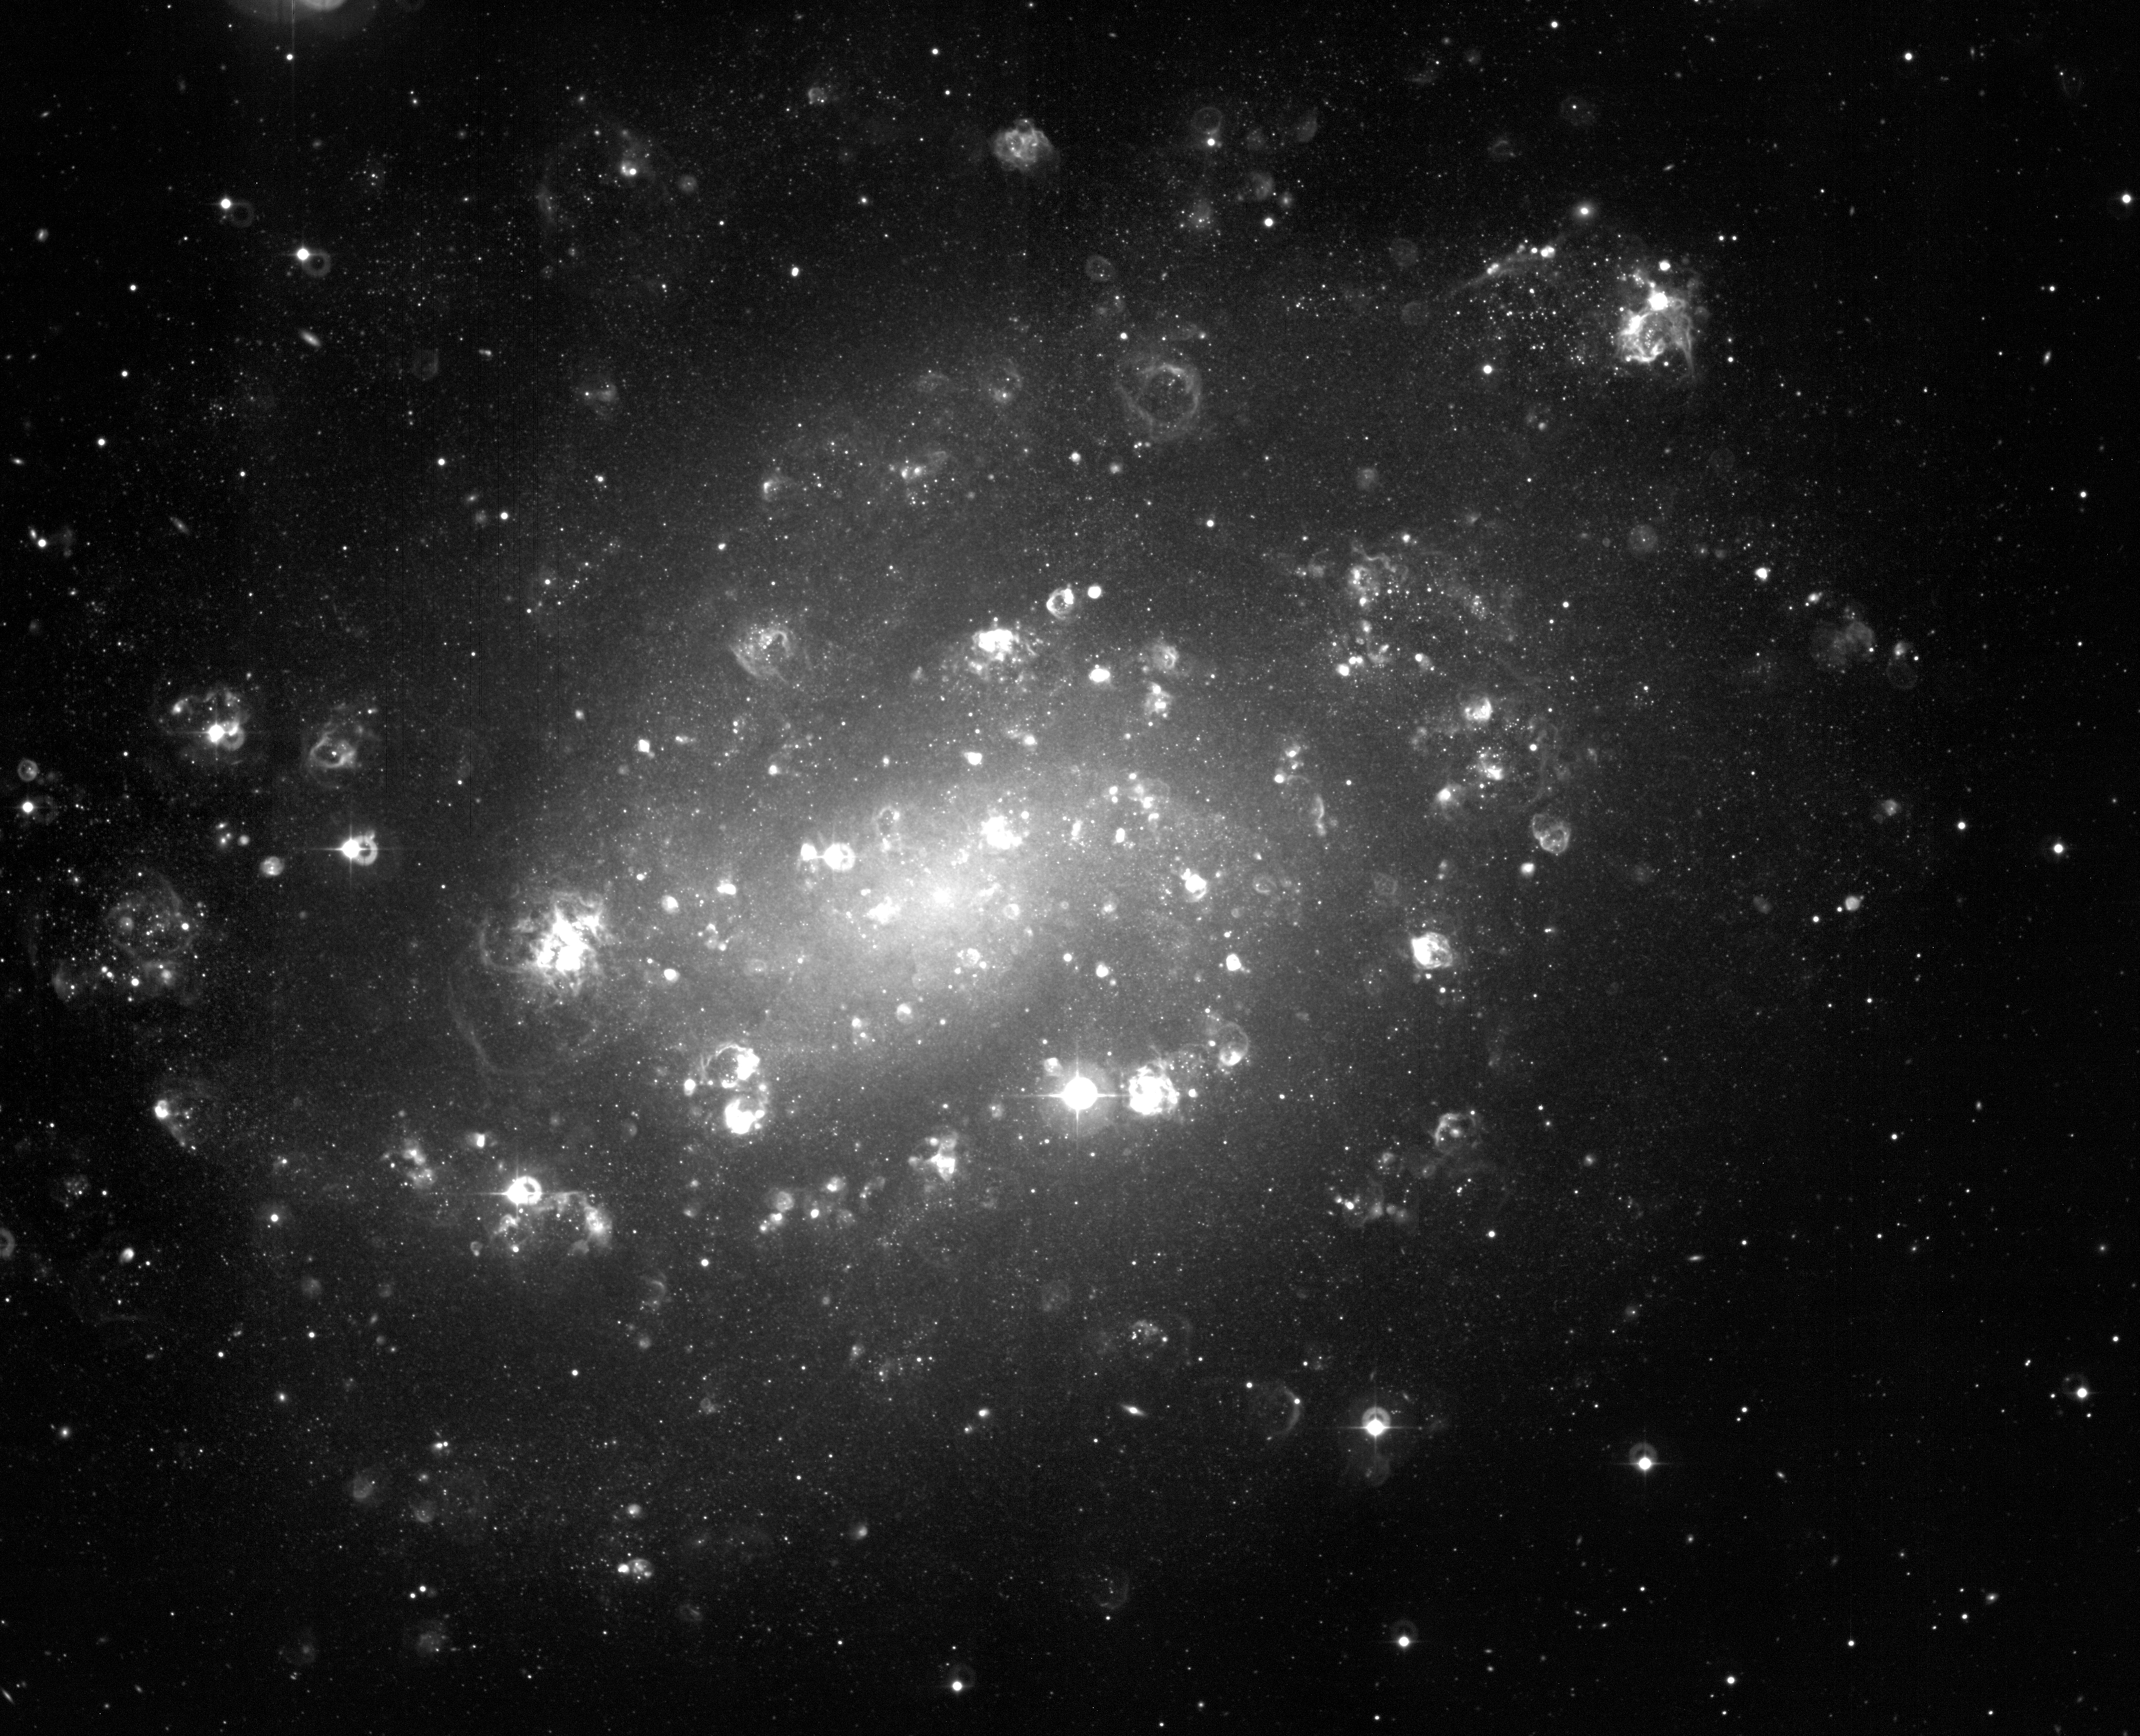

Spiral galaxy NGC 300 (H-alpha band)

NGC 300, as seen through a narrow optical filter (H-alpha) in the red light of hydrogen atoms. A population of intrinsically bright and young stars turned "on" just a few million years ago. Their radiation and strong stellar winds have shaped many of the clouds of ionized hydrogen gas ("HII shells") seen in this photo. The "rings" near some of the bright stars are caused by internal reflections in the telescope.

Credit: ESO